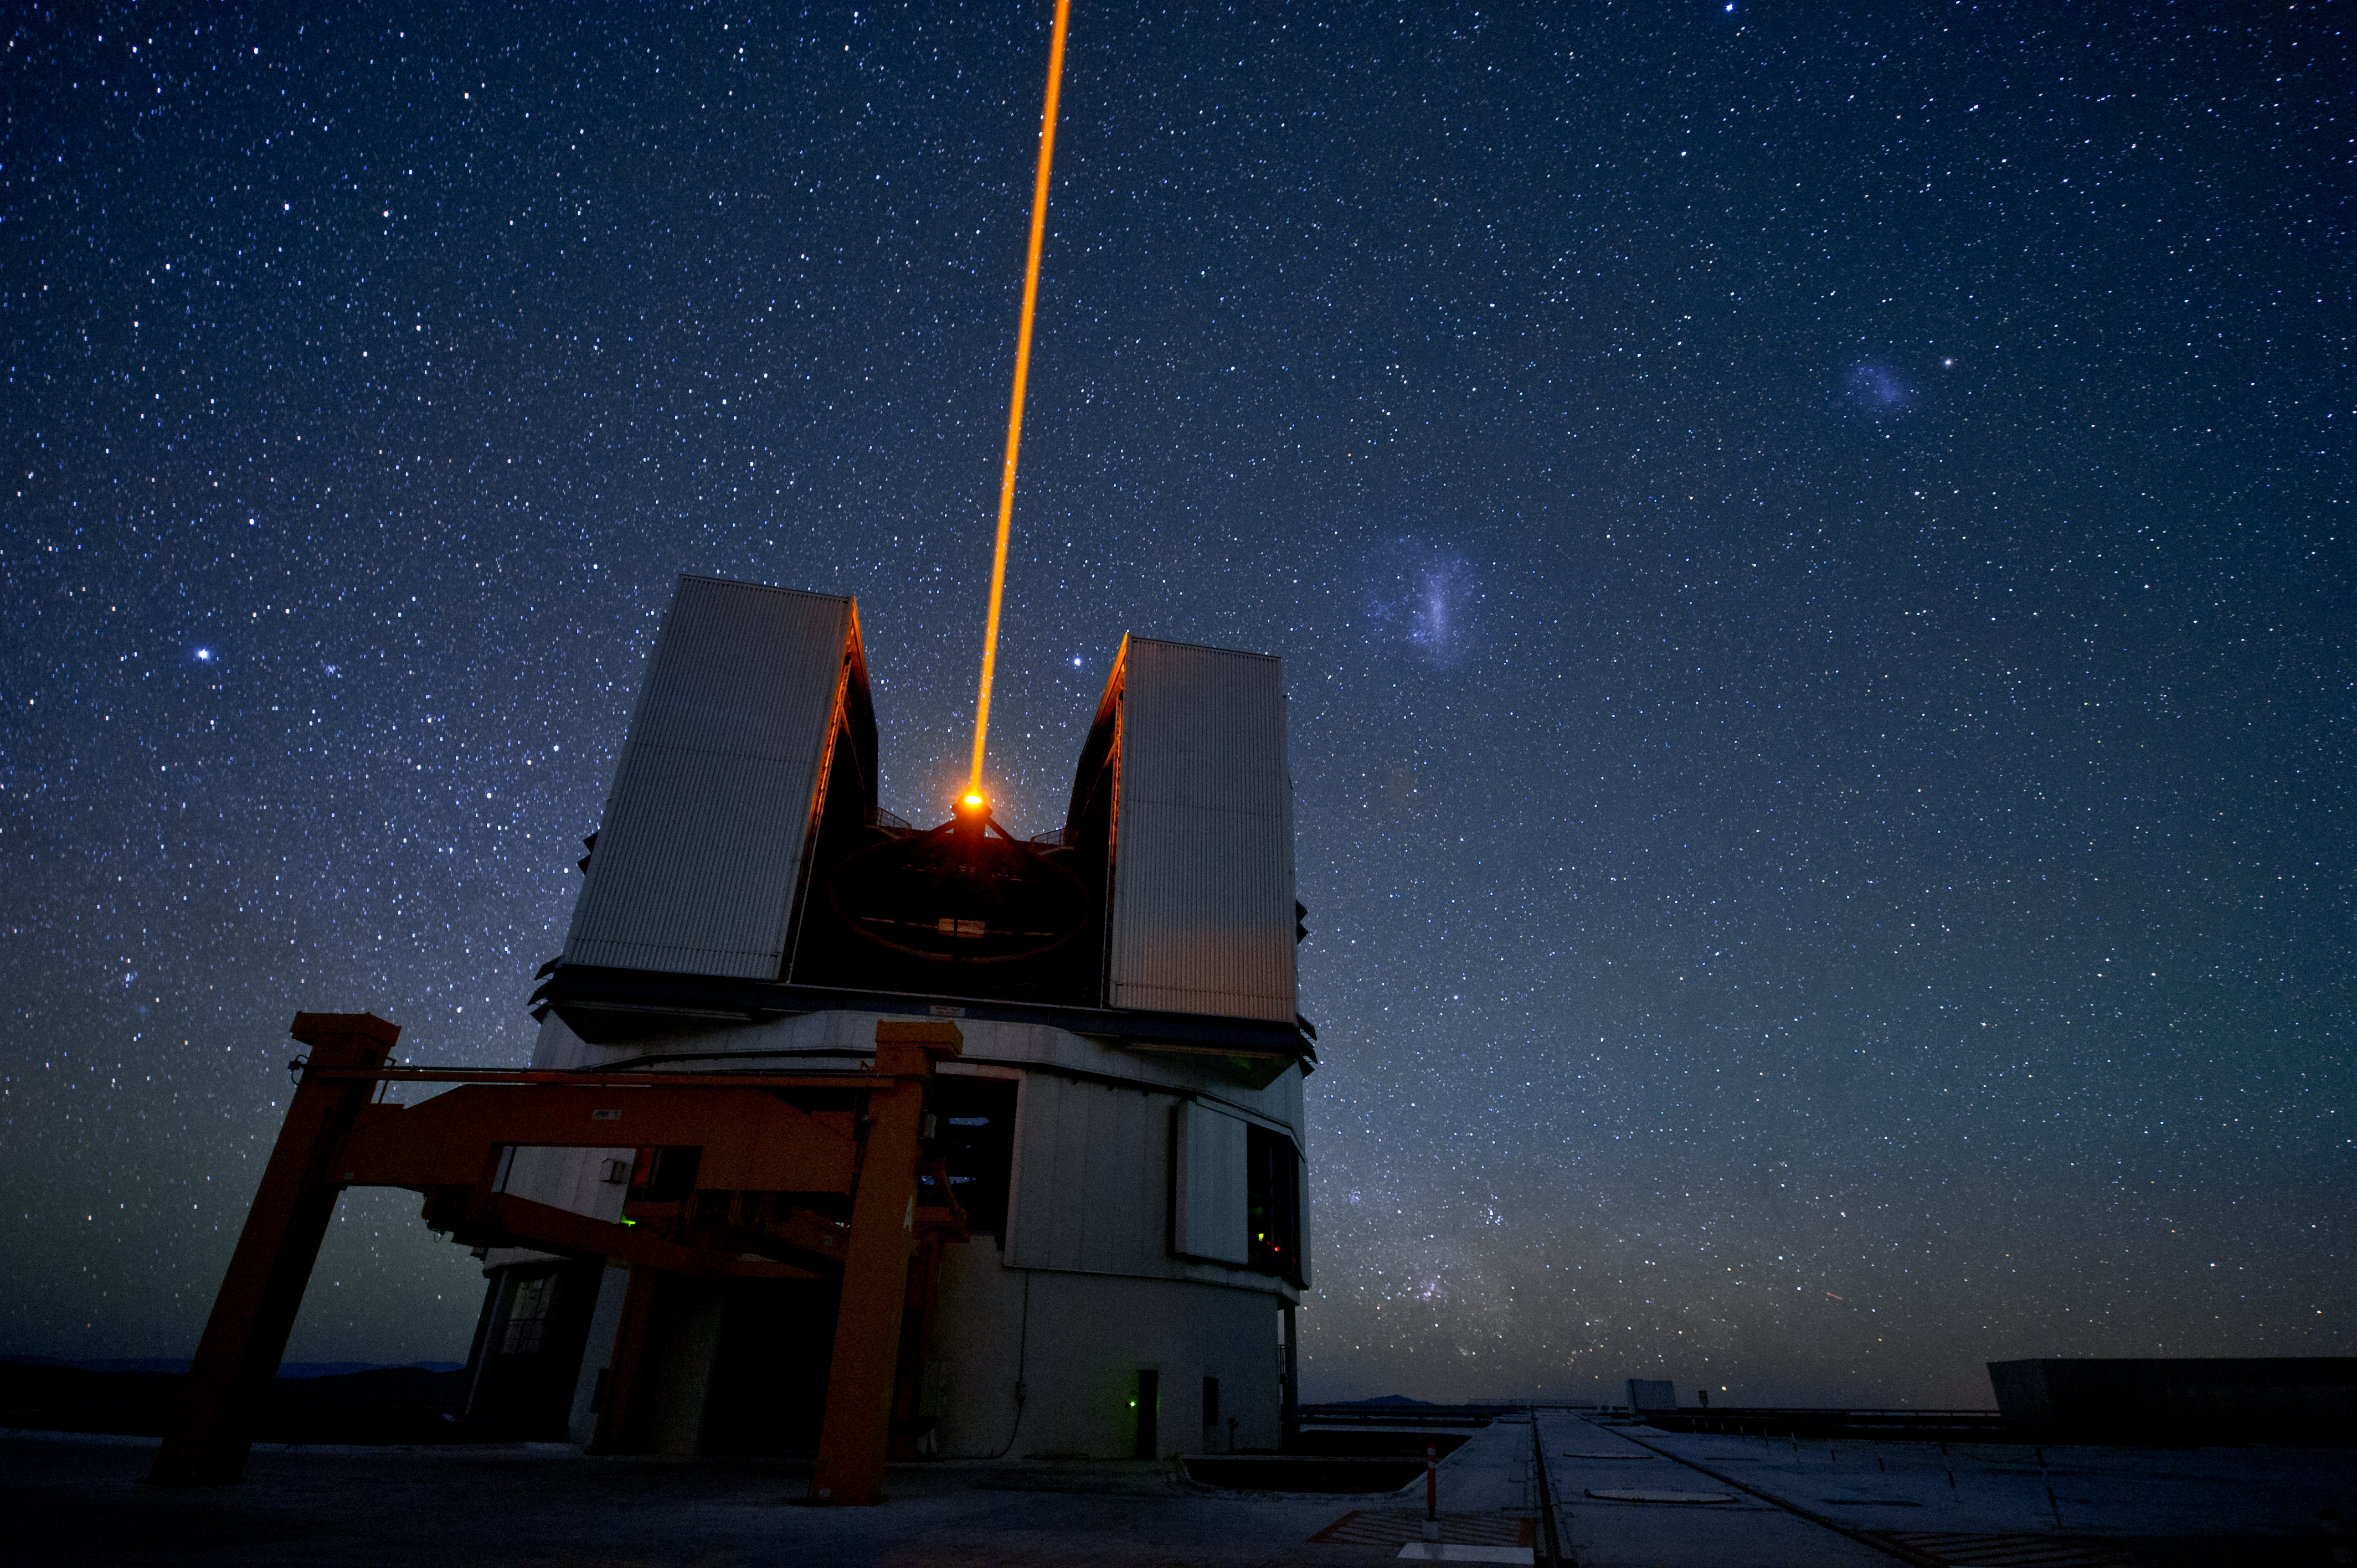

Yepun and the Laser Guide Star

The beam of the Laser Guide Star system, on the ESO Very Large Telescope's Unit Telescope 4 (named Yepun), shoots into the night on Cerro Paranal. In the sky to the right of the beam, the Large and Small Magellanic Clouds, neighbouring galaxies of our Milky Way, can be seen.

Credit: ESO/C. Malin